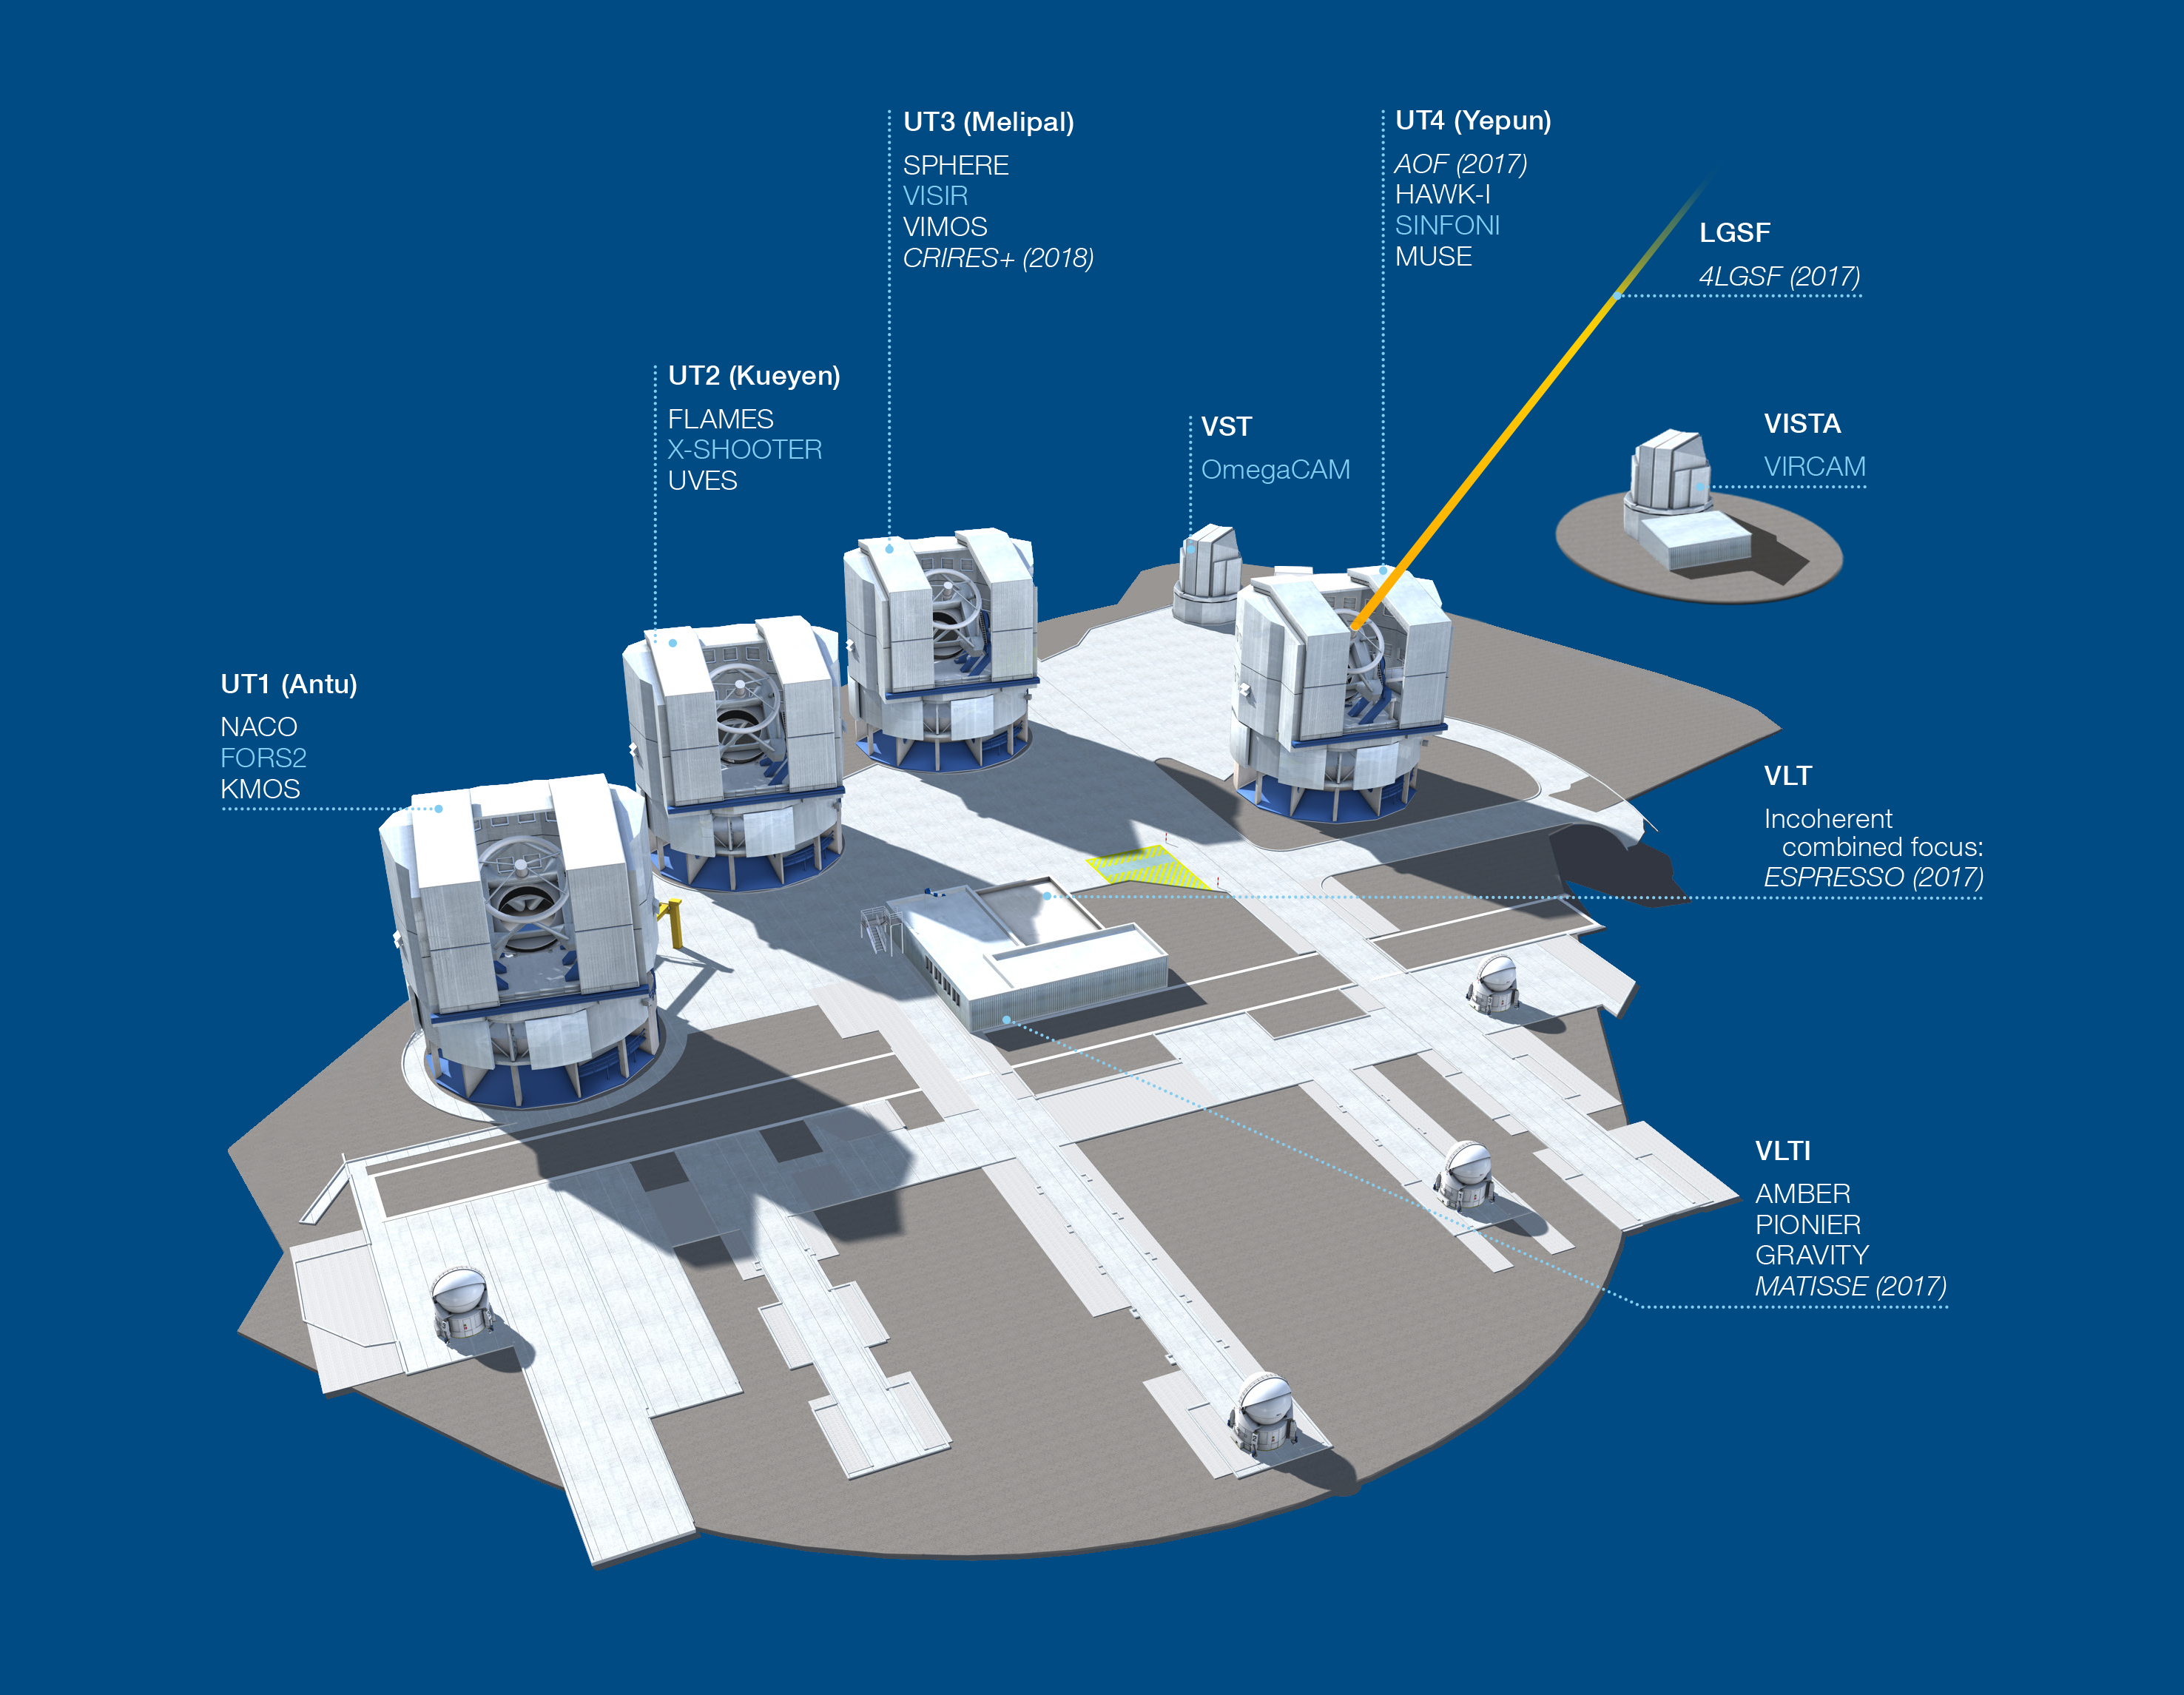

Paranal Observatory – instruments (period 98)

The Paranal Observatory telescopes and instruments. Instruments listed in blue are at the Cassegrain focii of the telescopes. Instruments listed in italics are not yet installed or not available.

This diagram is correct for ESO Period 98 starting 1 October 2016.

Credit: ESO